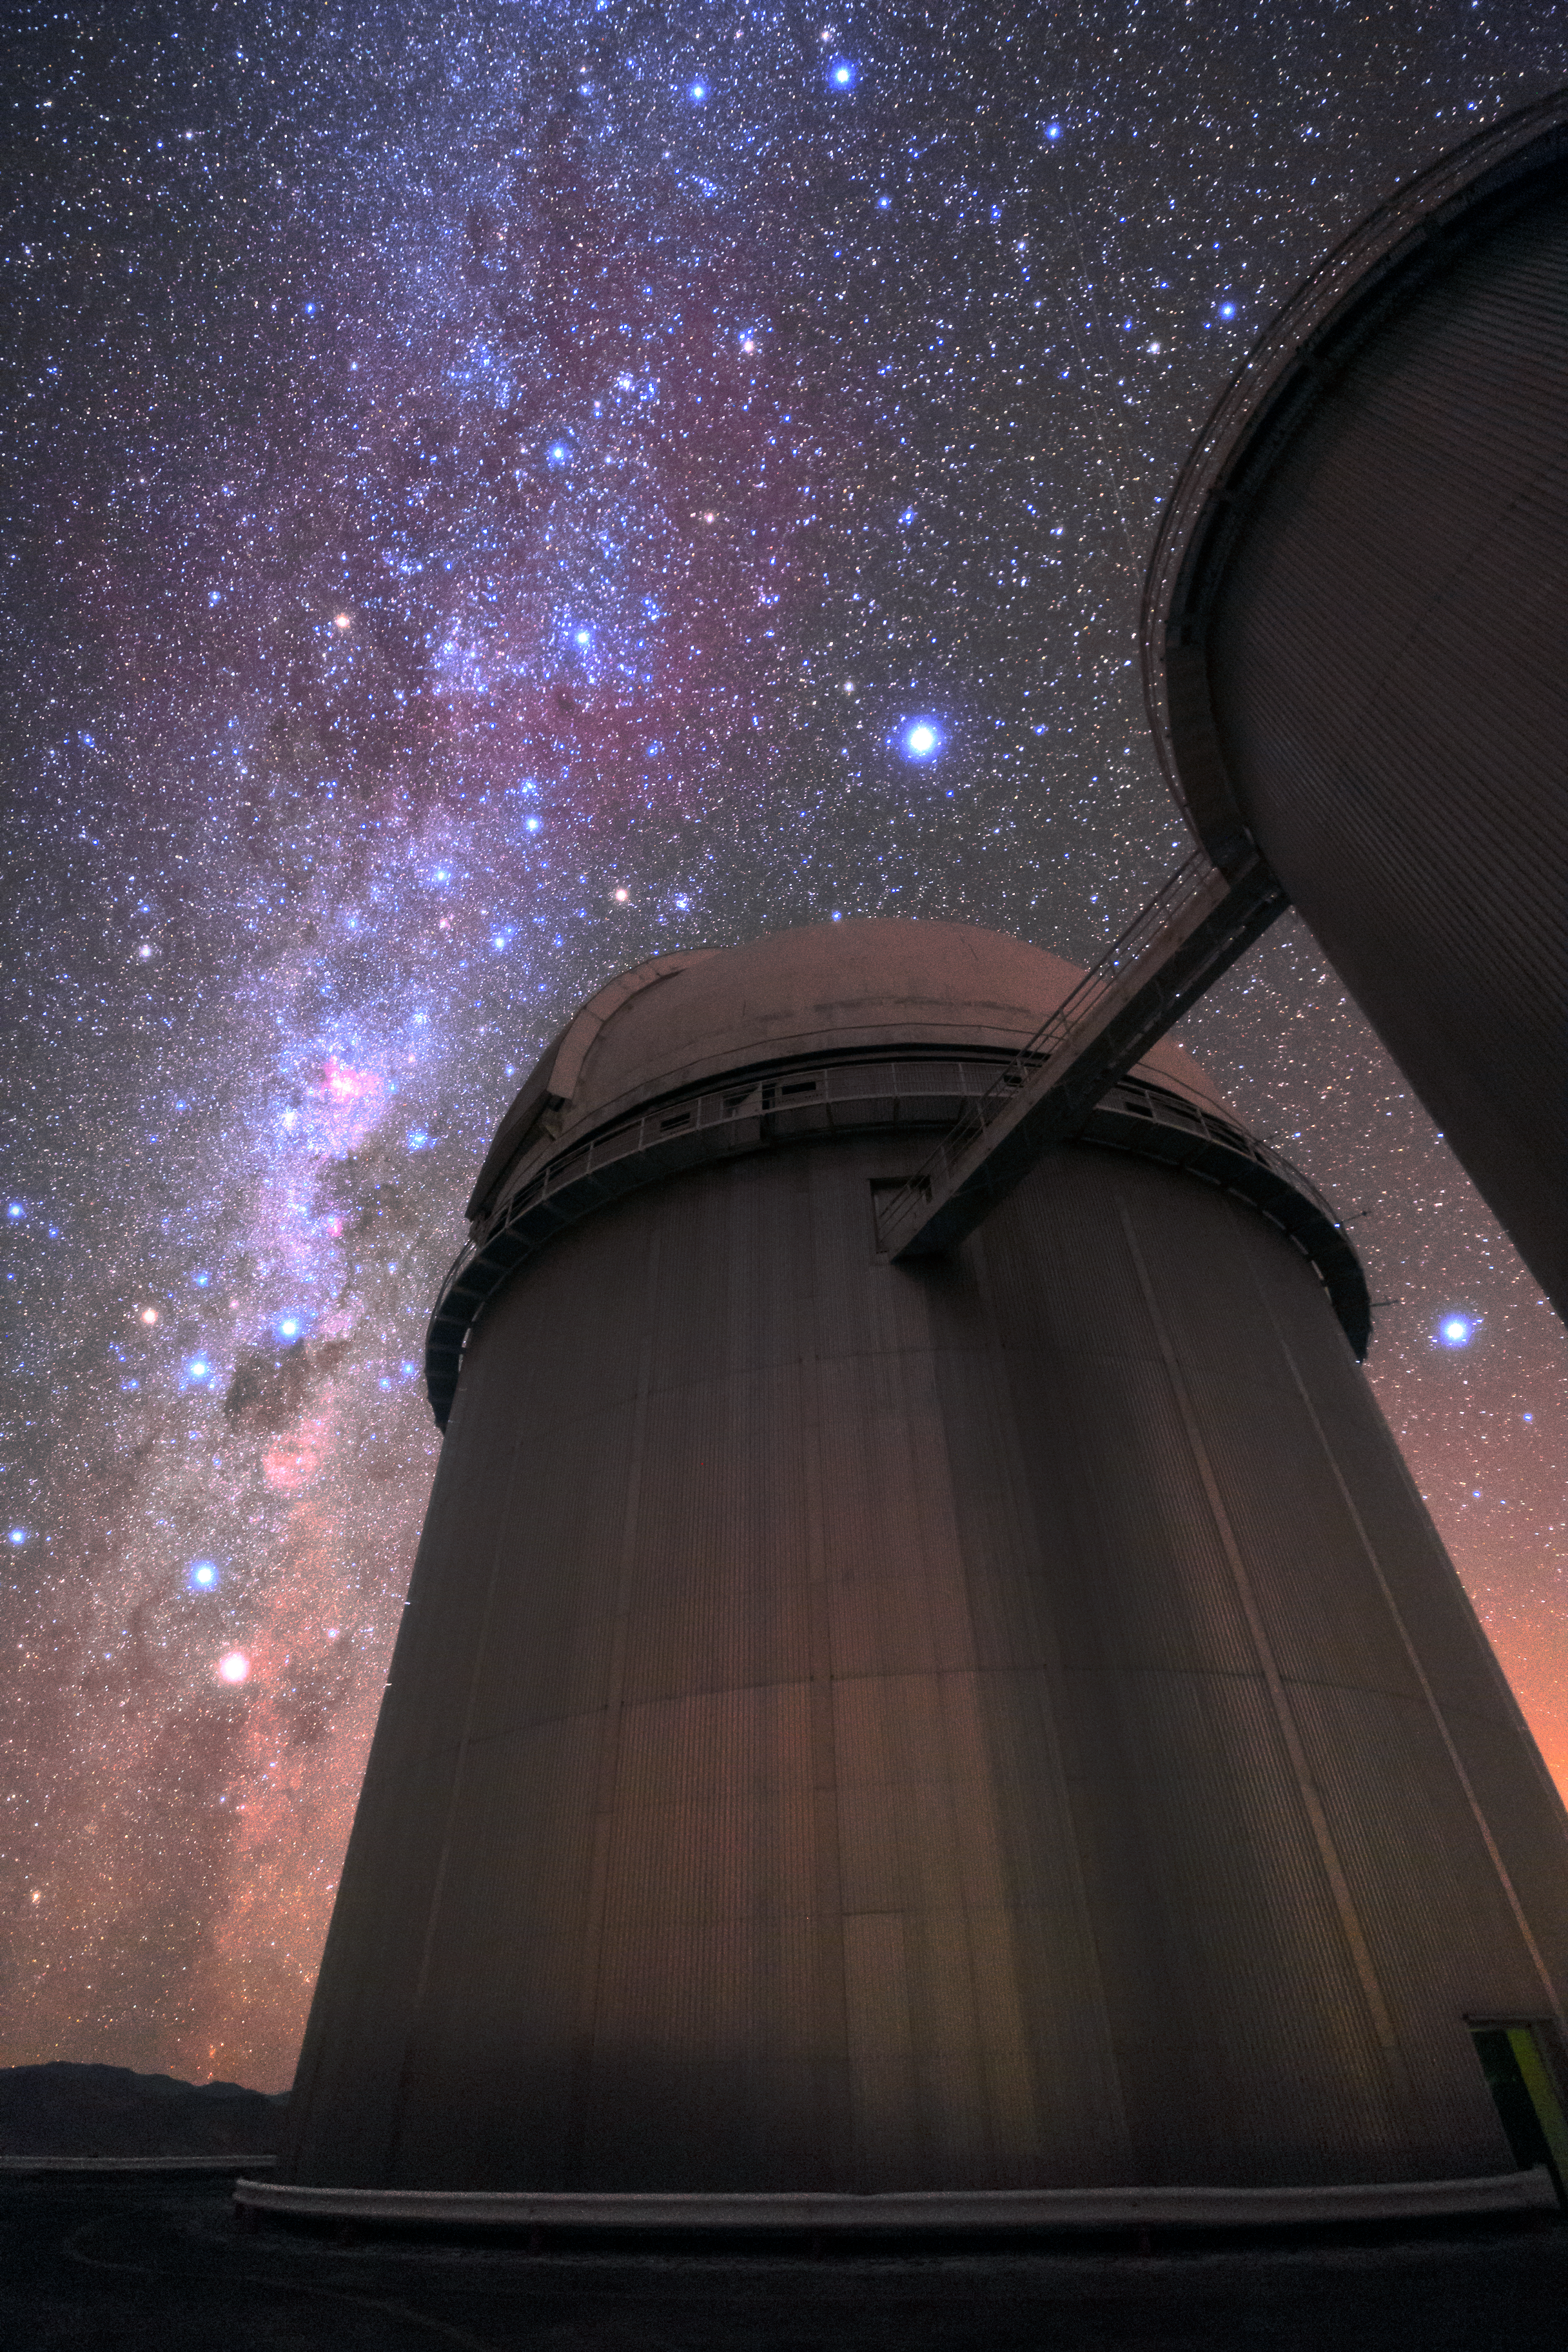

Awestronomy

The ESO 3.6-metre telescope under the night sky at La Silla, ESO's original observatory. Inaugurated in 1969, La Silla is celebrating its 50th anniversary in 2019, and remains one of the most scientifically productive observatories in the world. It is located at an altitude of 2400 metres in the outskirts of the Chilean Atacama Desert, and hosts several telescopes. The 3.6-metre is among them, and is installed with the High Accuracy Radial velocity Planet Searcher (HARPS), the world's foremost exoplanet hunter.

Credit: Sangku Kim/ESO